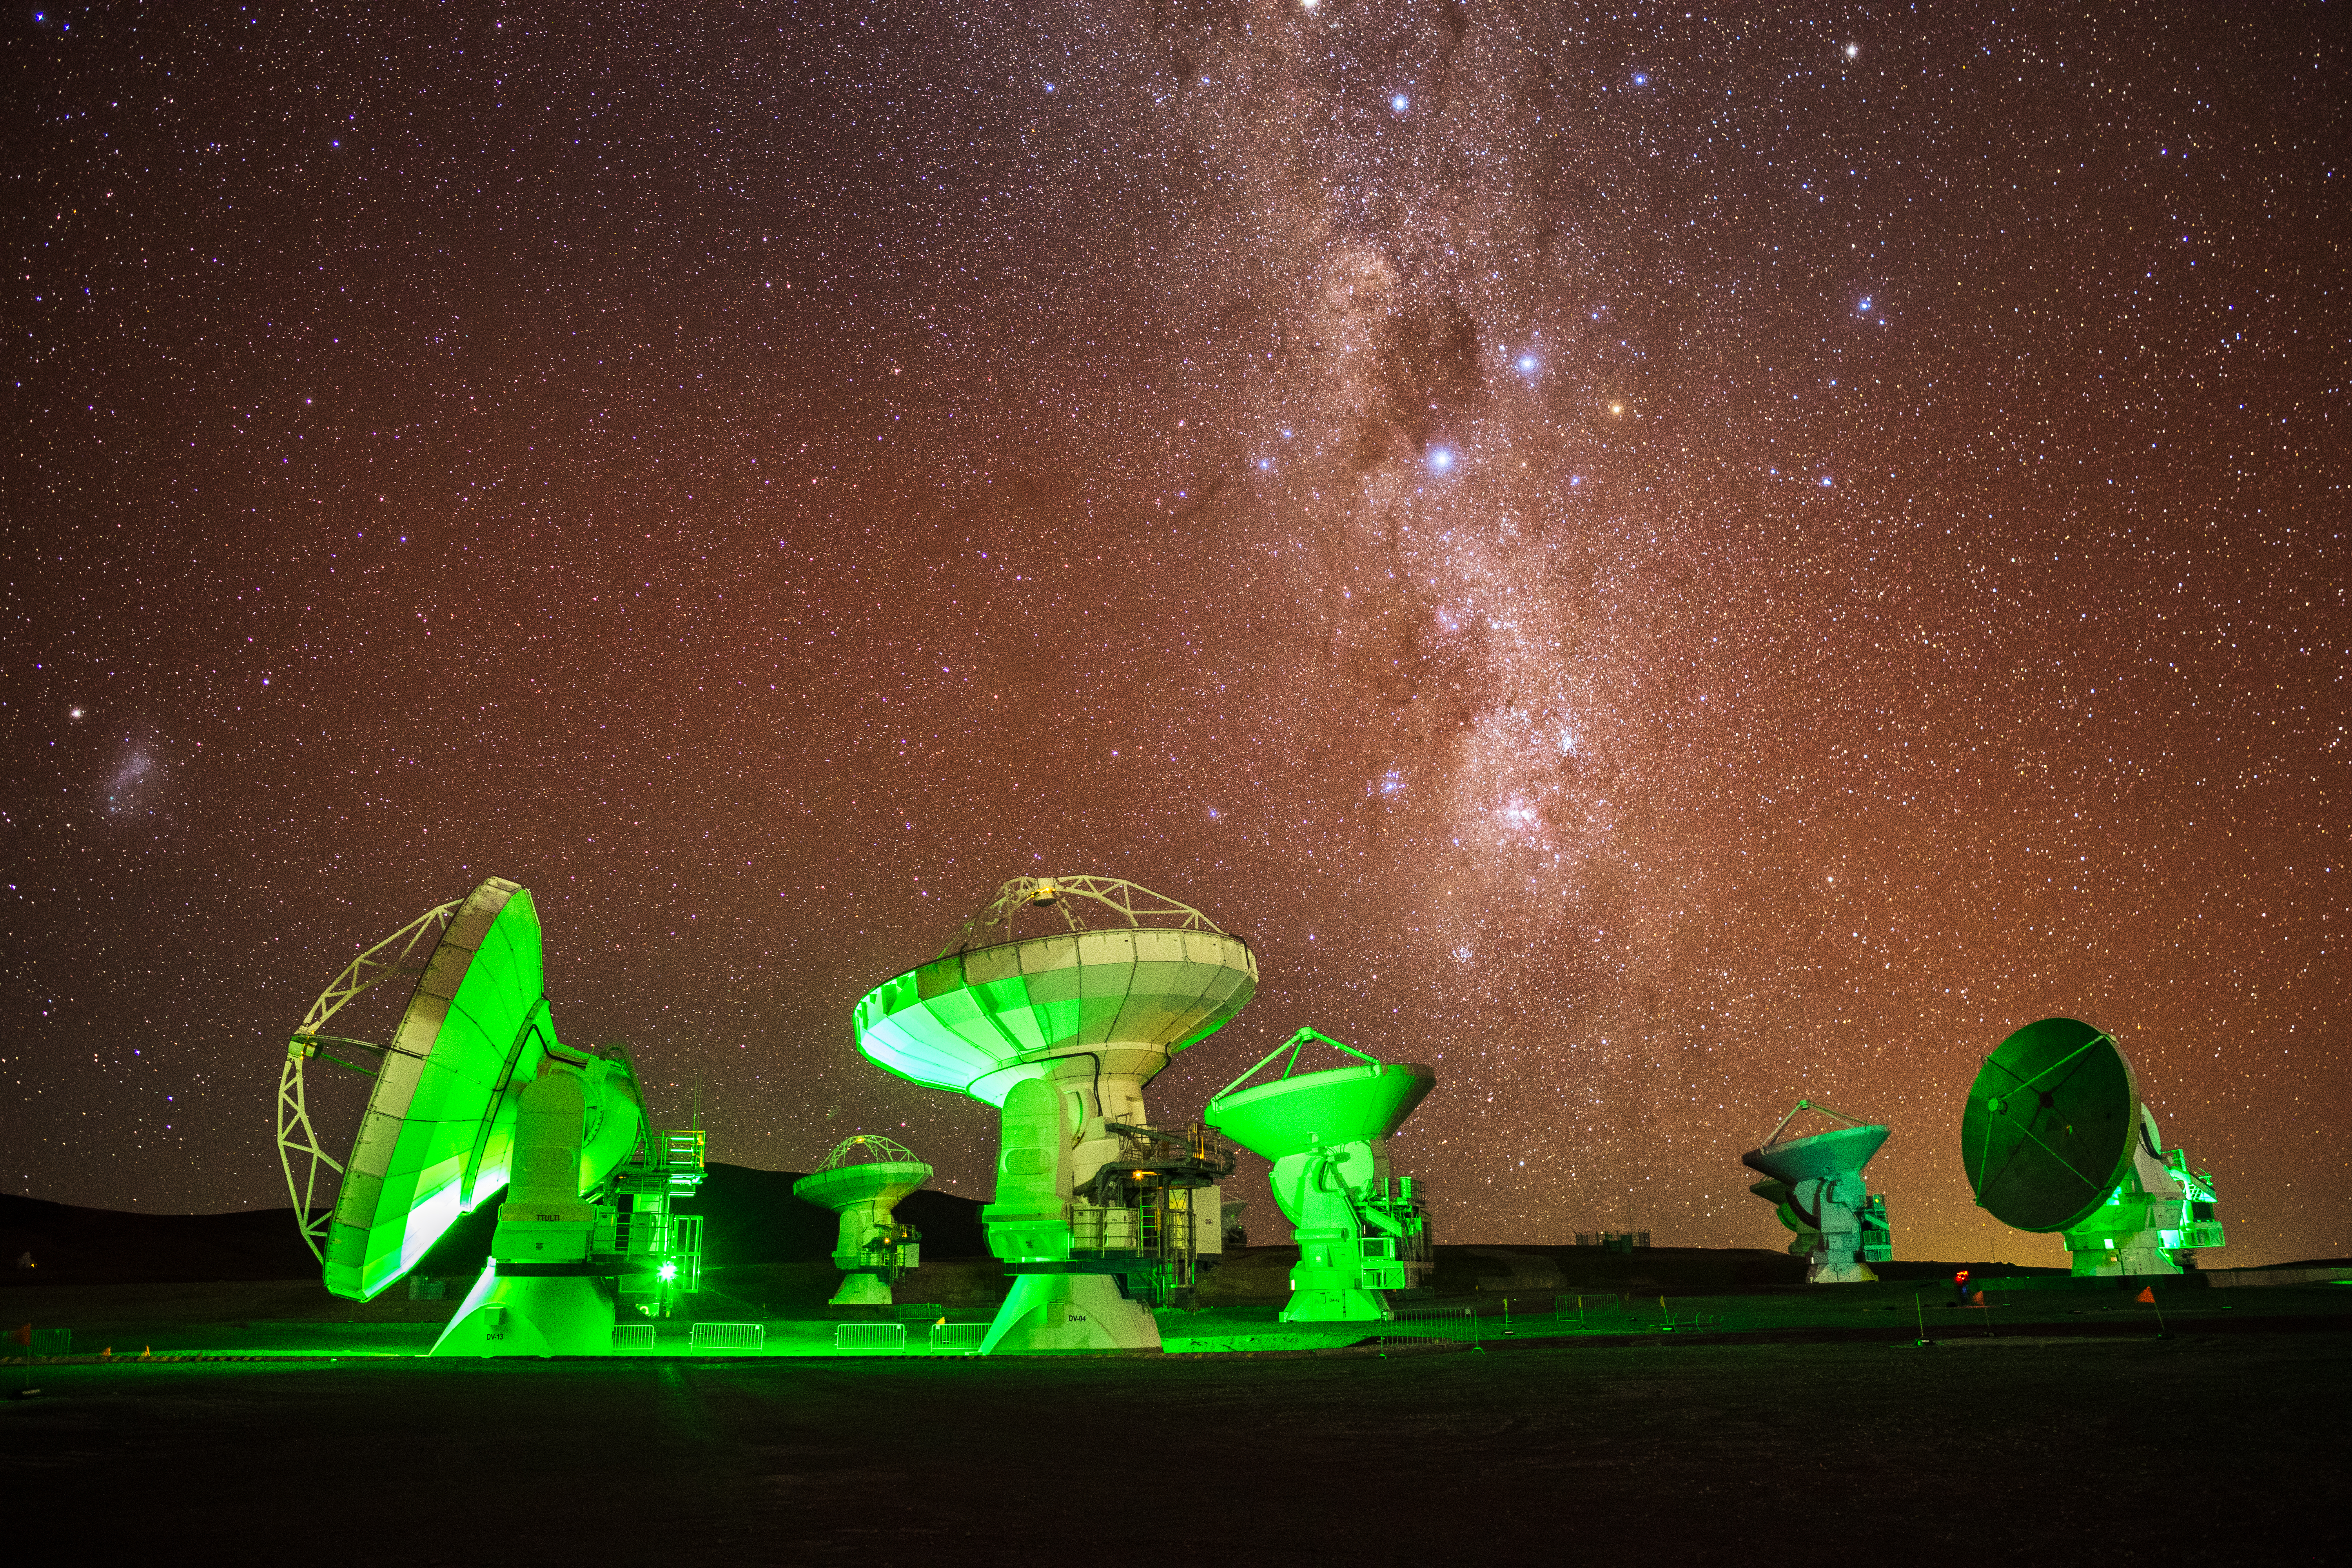

Green ALMA Telescopes with the Milky Way

Individual antennas in the ALMA array appear green to show, thanks to lights that signal observing is taking place. The Milky Way glows overhead the Chajnantor plateau of the Chilean Andes.

Credit: NSF/ AUI/ NSF NRAO/ B.Foott